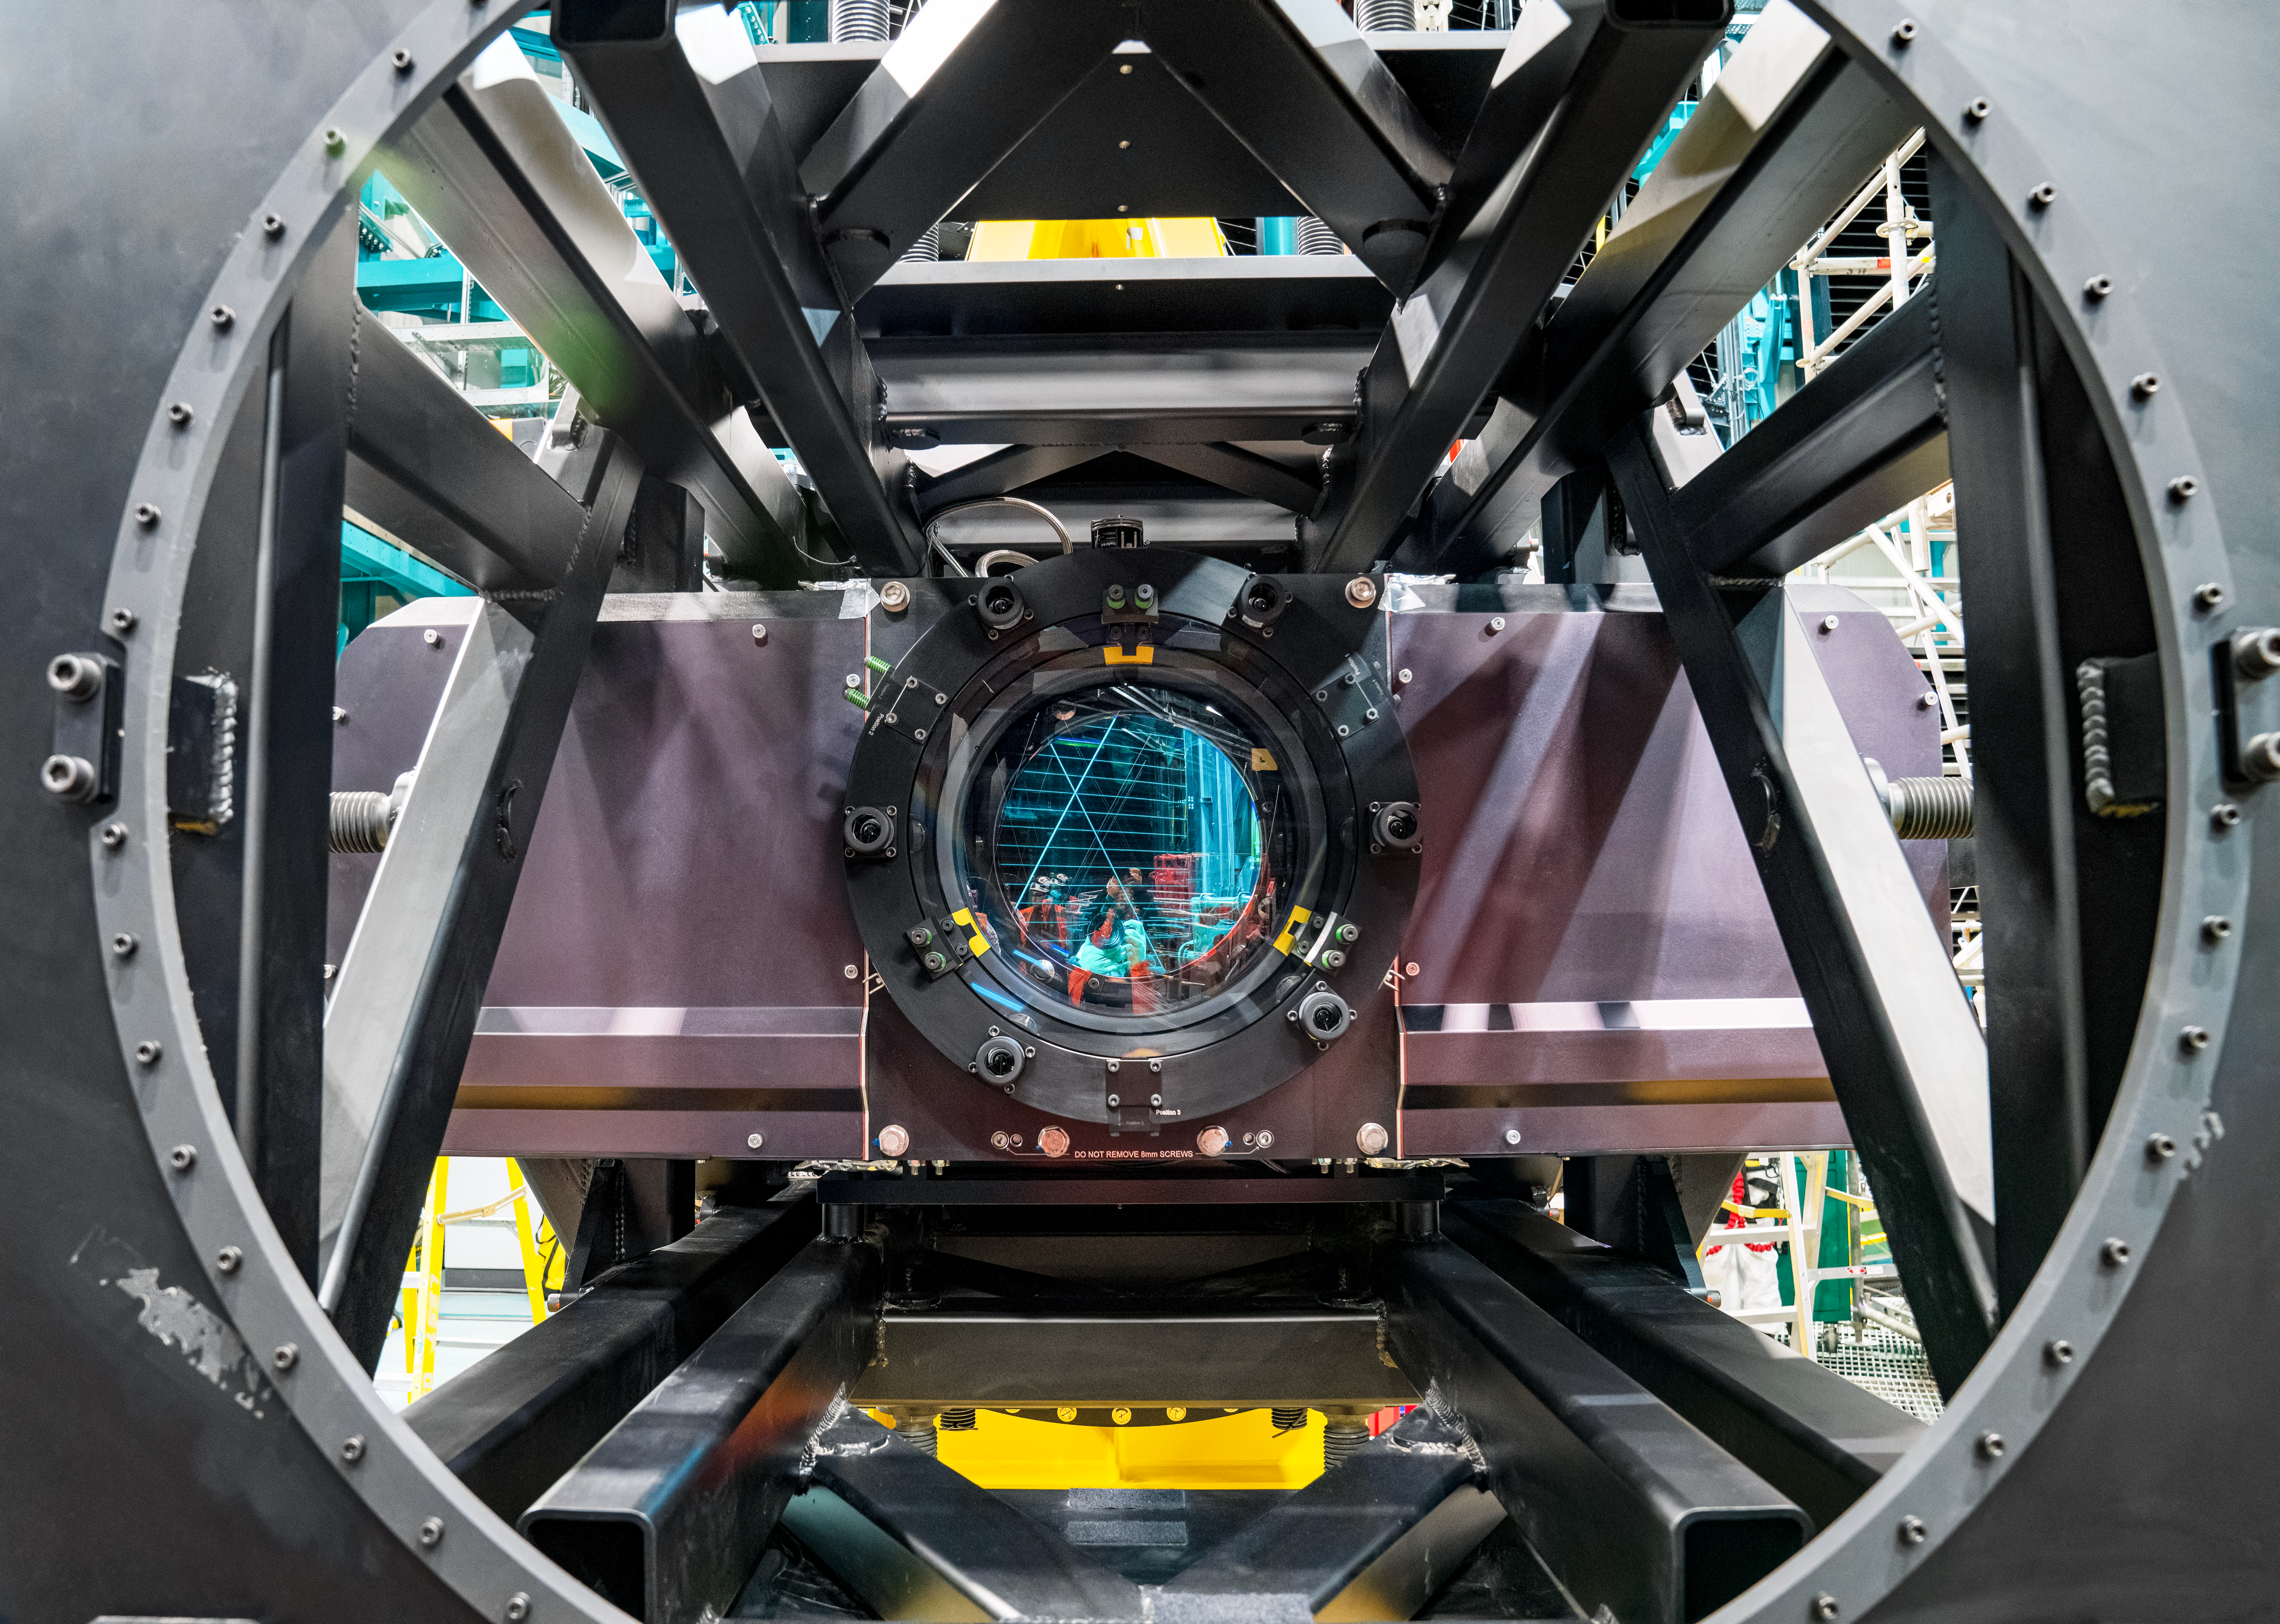

Rubin ComCam Install

Comcam Friday 23

Credit: Rubin Observatory/NSF/AURA/H. Stockebrand